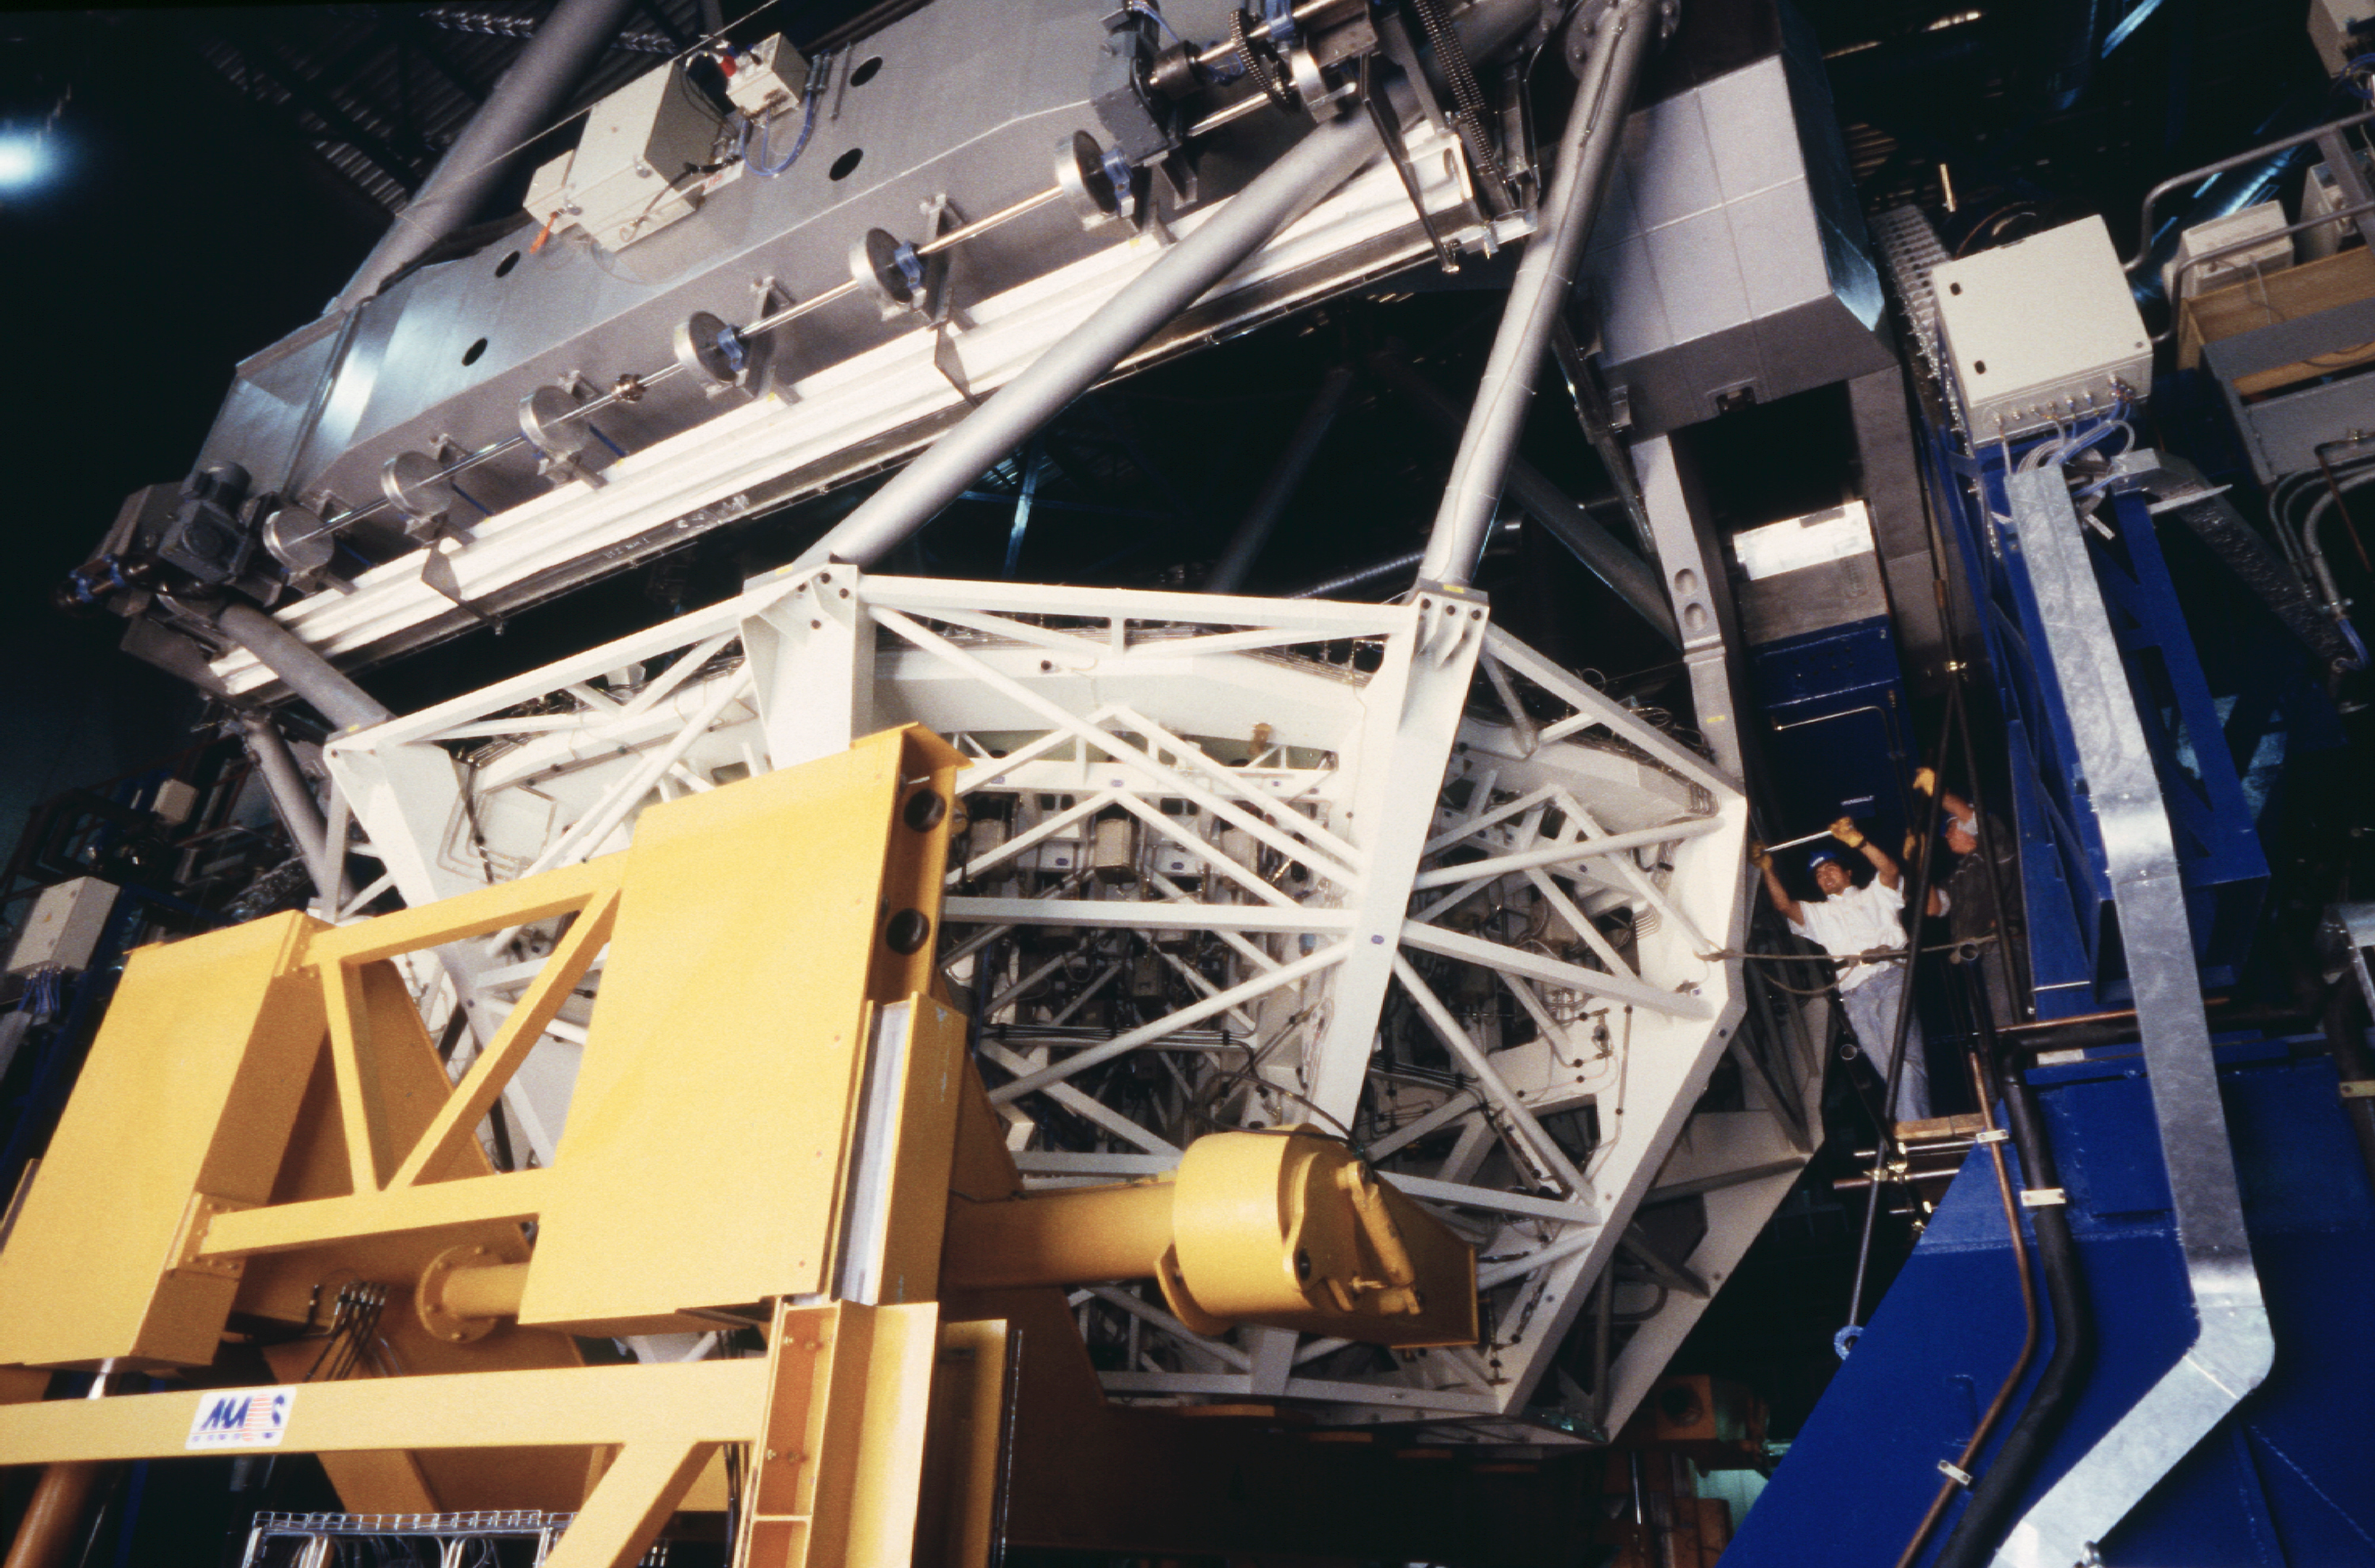

Kueyen M1 mirror

The M1 mirror cell is connected to the telescope structure. (Photo obtained on March 18, 2000).

Following the coating of the 8.2-m main mirror of KUEYEN , the mirror in its cell was returned to the telescope enclosure.

Here it was remounted on the telescope structure in a series of operations that involved, among others, the installation of the socalled M3-tower in the central hole in the mirror. This structure supports the tertiary mirror (M3) that deflects the light towards the Nasmyth foci on the sides of the telescope.

Credit: ESO